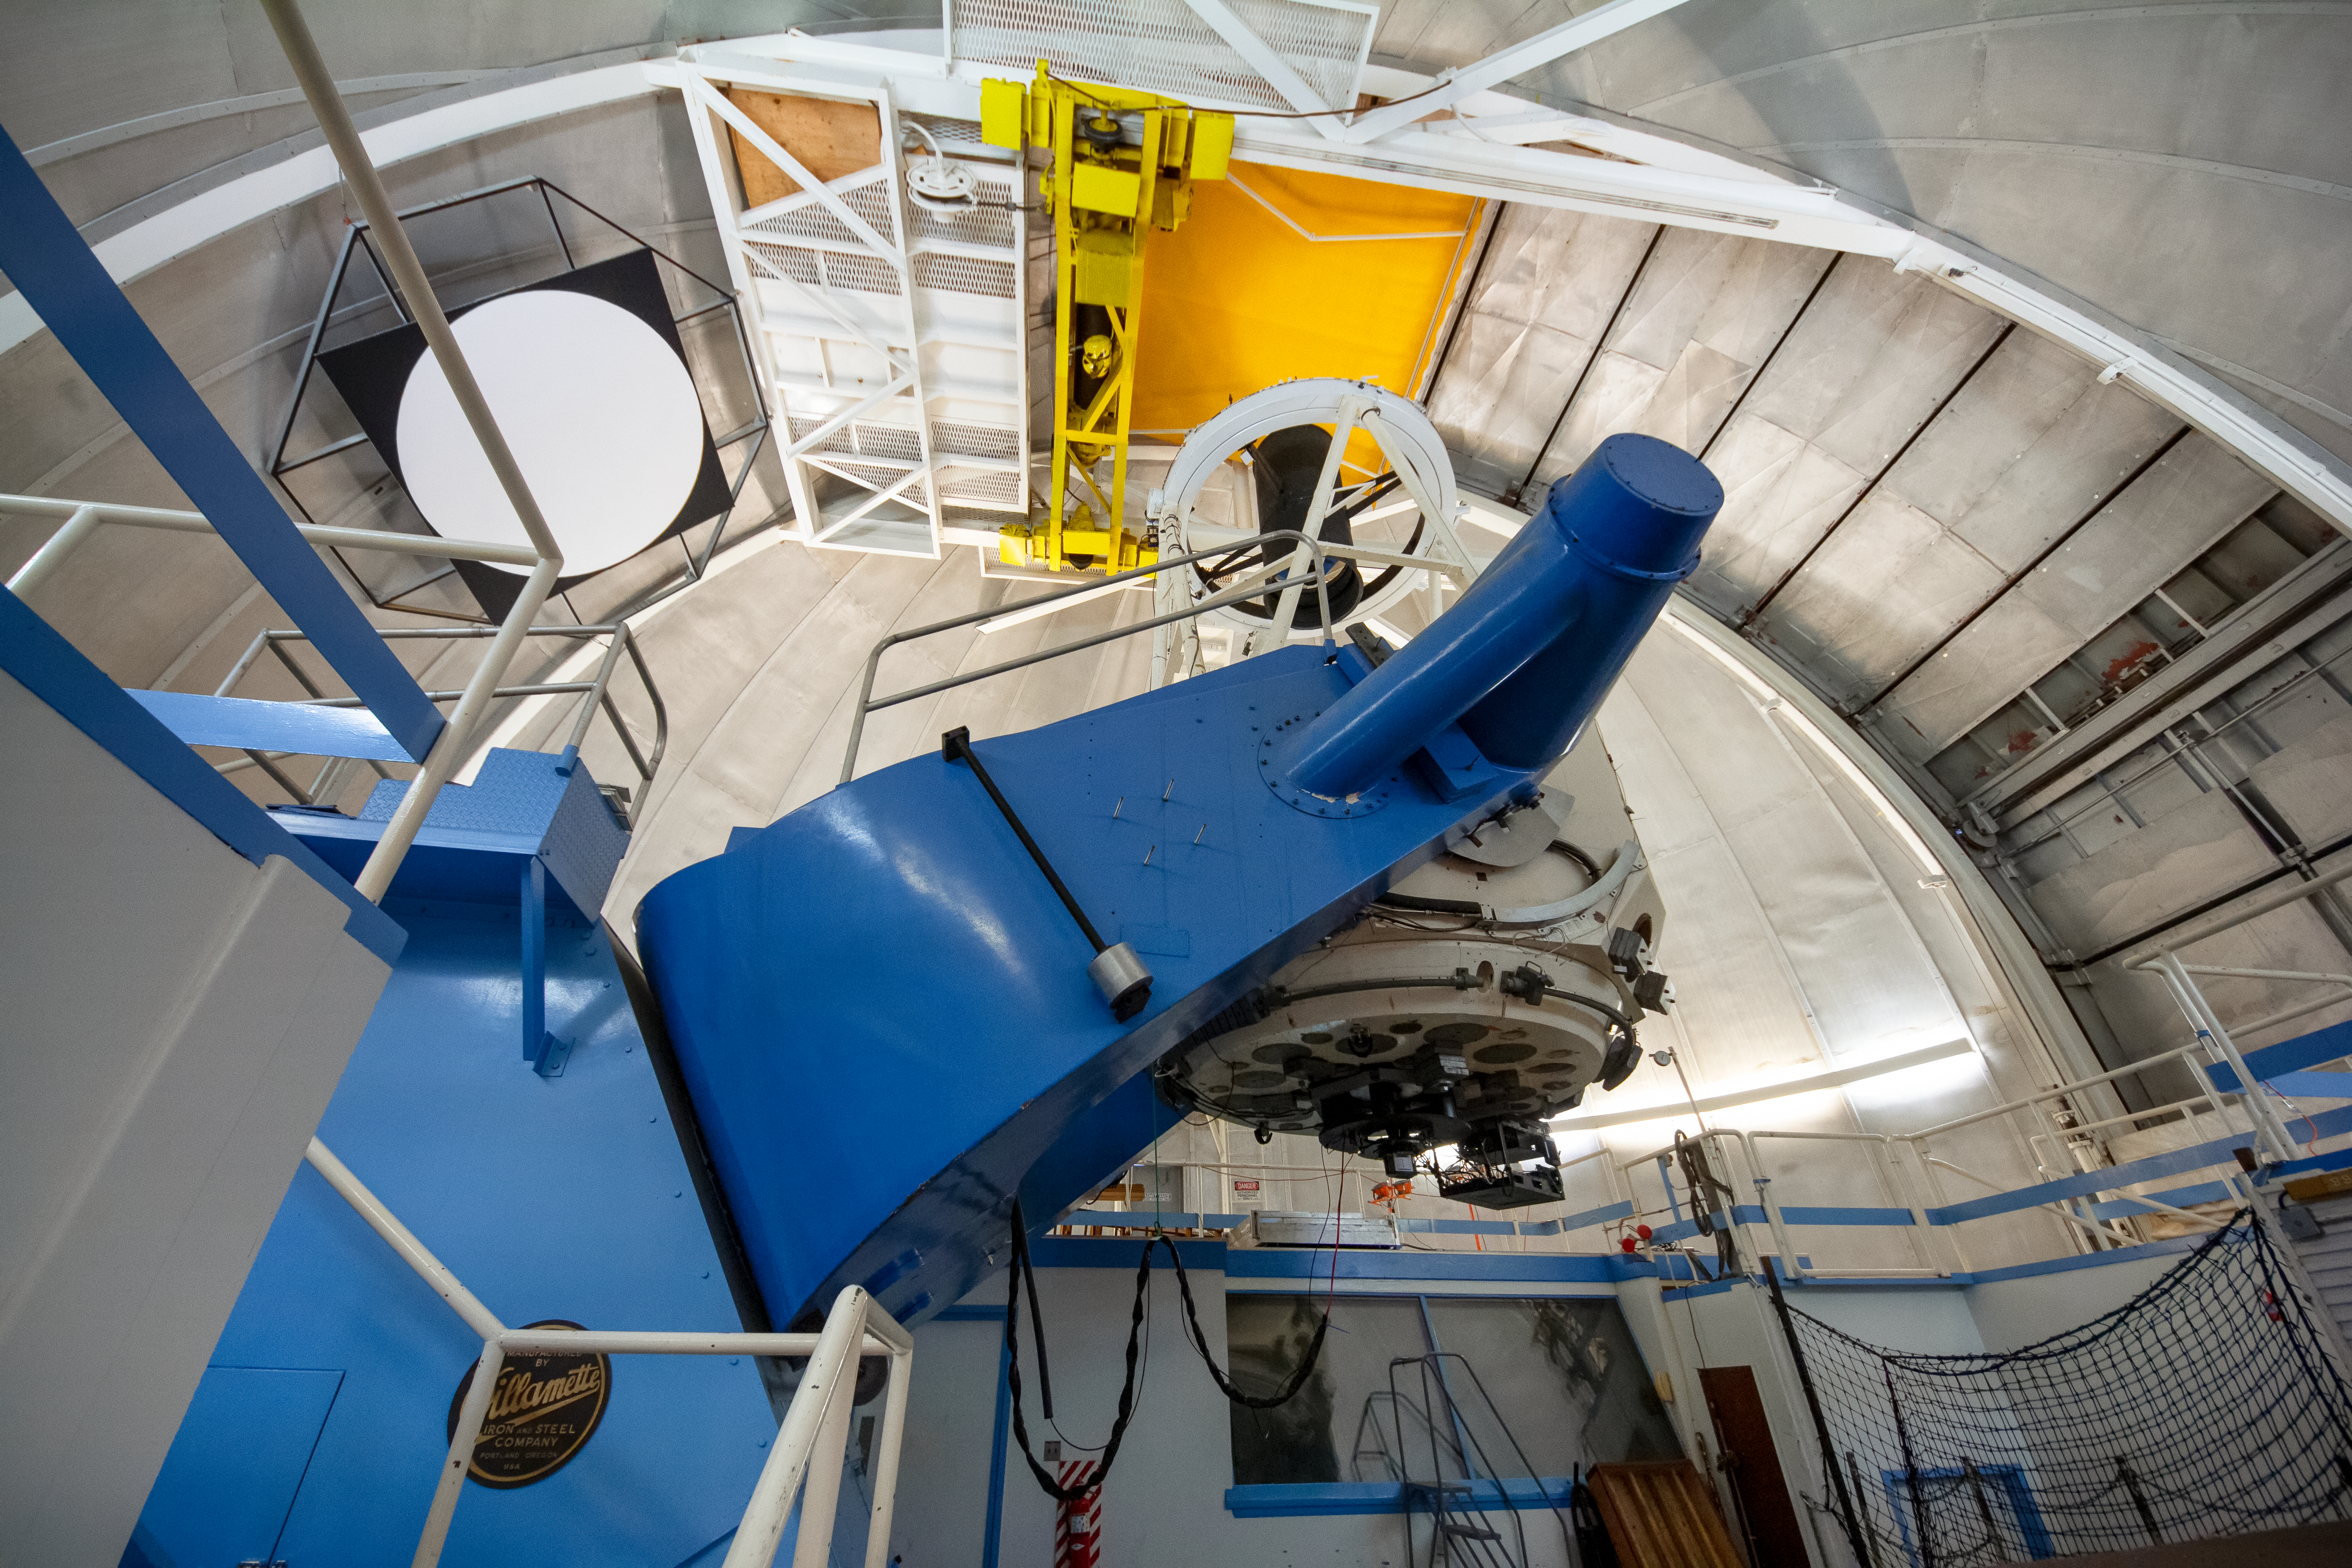

Robo-AO at the KPNO 2.1-meter Telescope on Kitt Peak National Observatory

Robo-AO, at the KPNO 2.1-meter Telescope on Kitt Peak National Observatory, is the first autonomous laser adaptive optics system and science instrument operating on sky.

Credit: KPNO/NOIRLab/NSF/AURA/P. Marenfeld